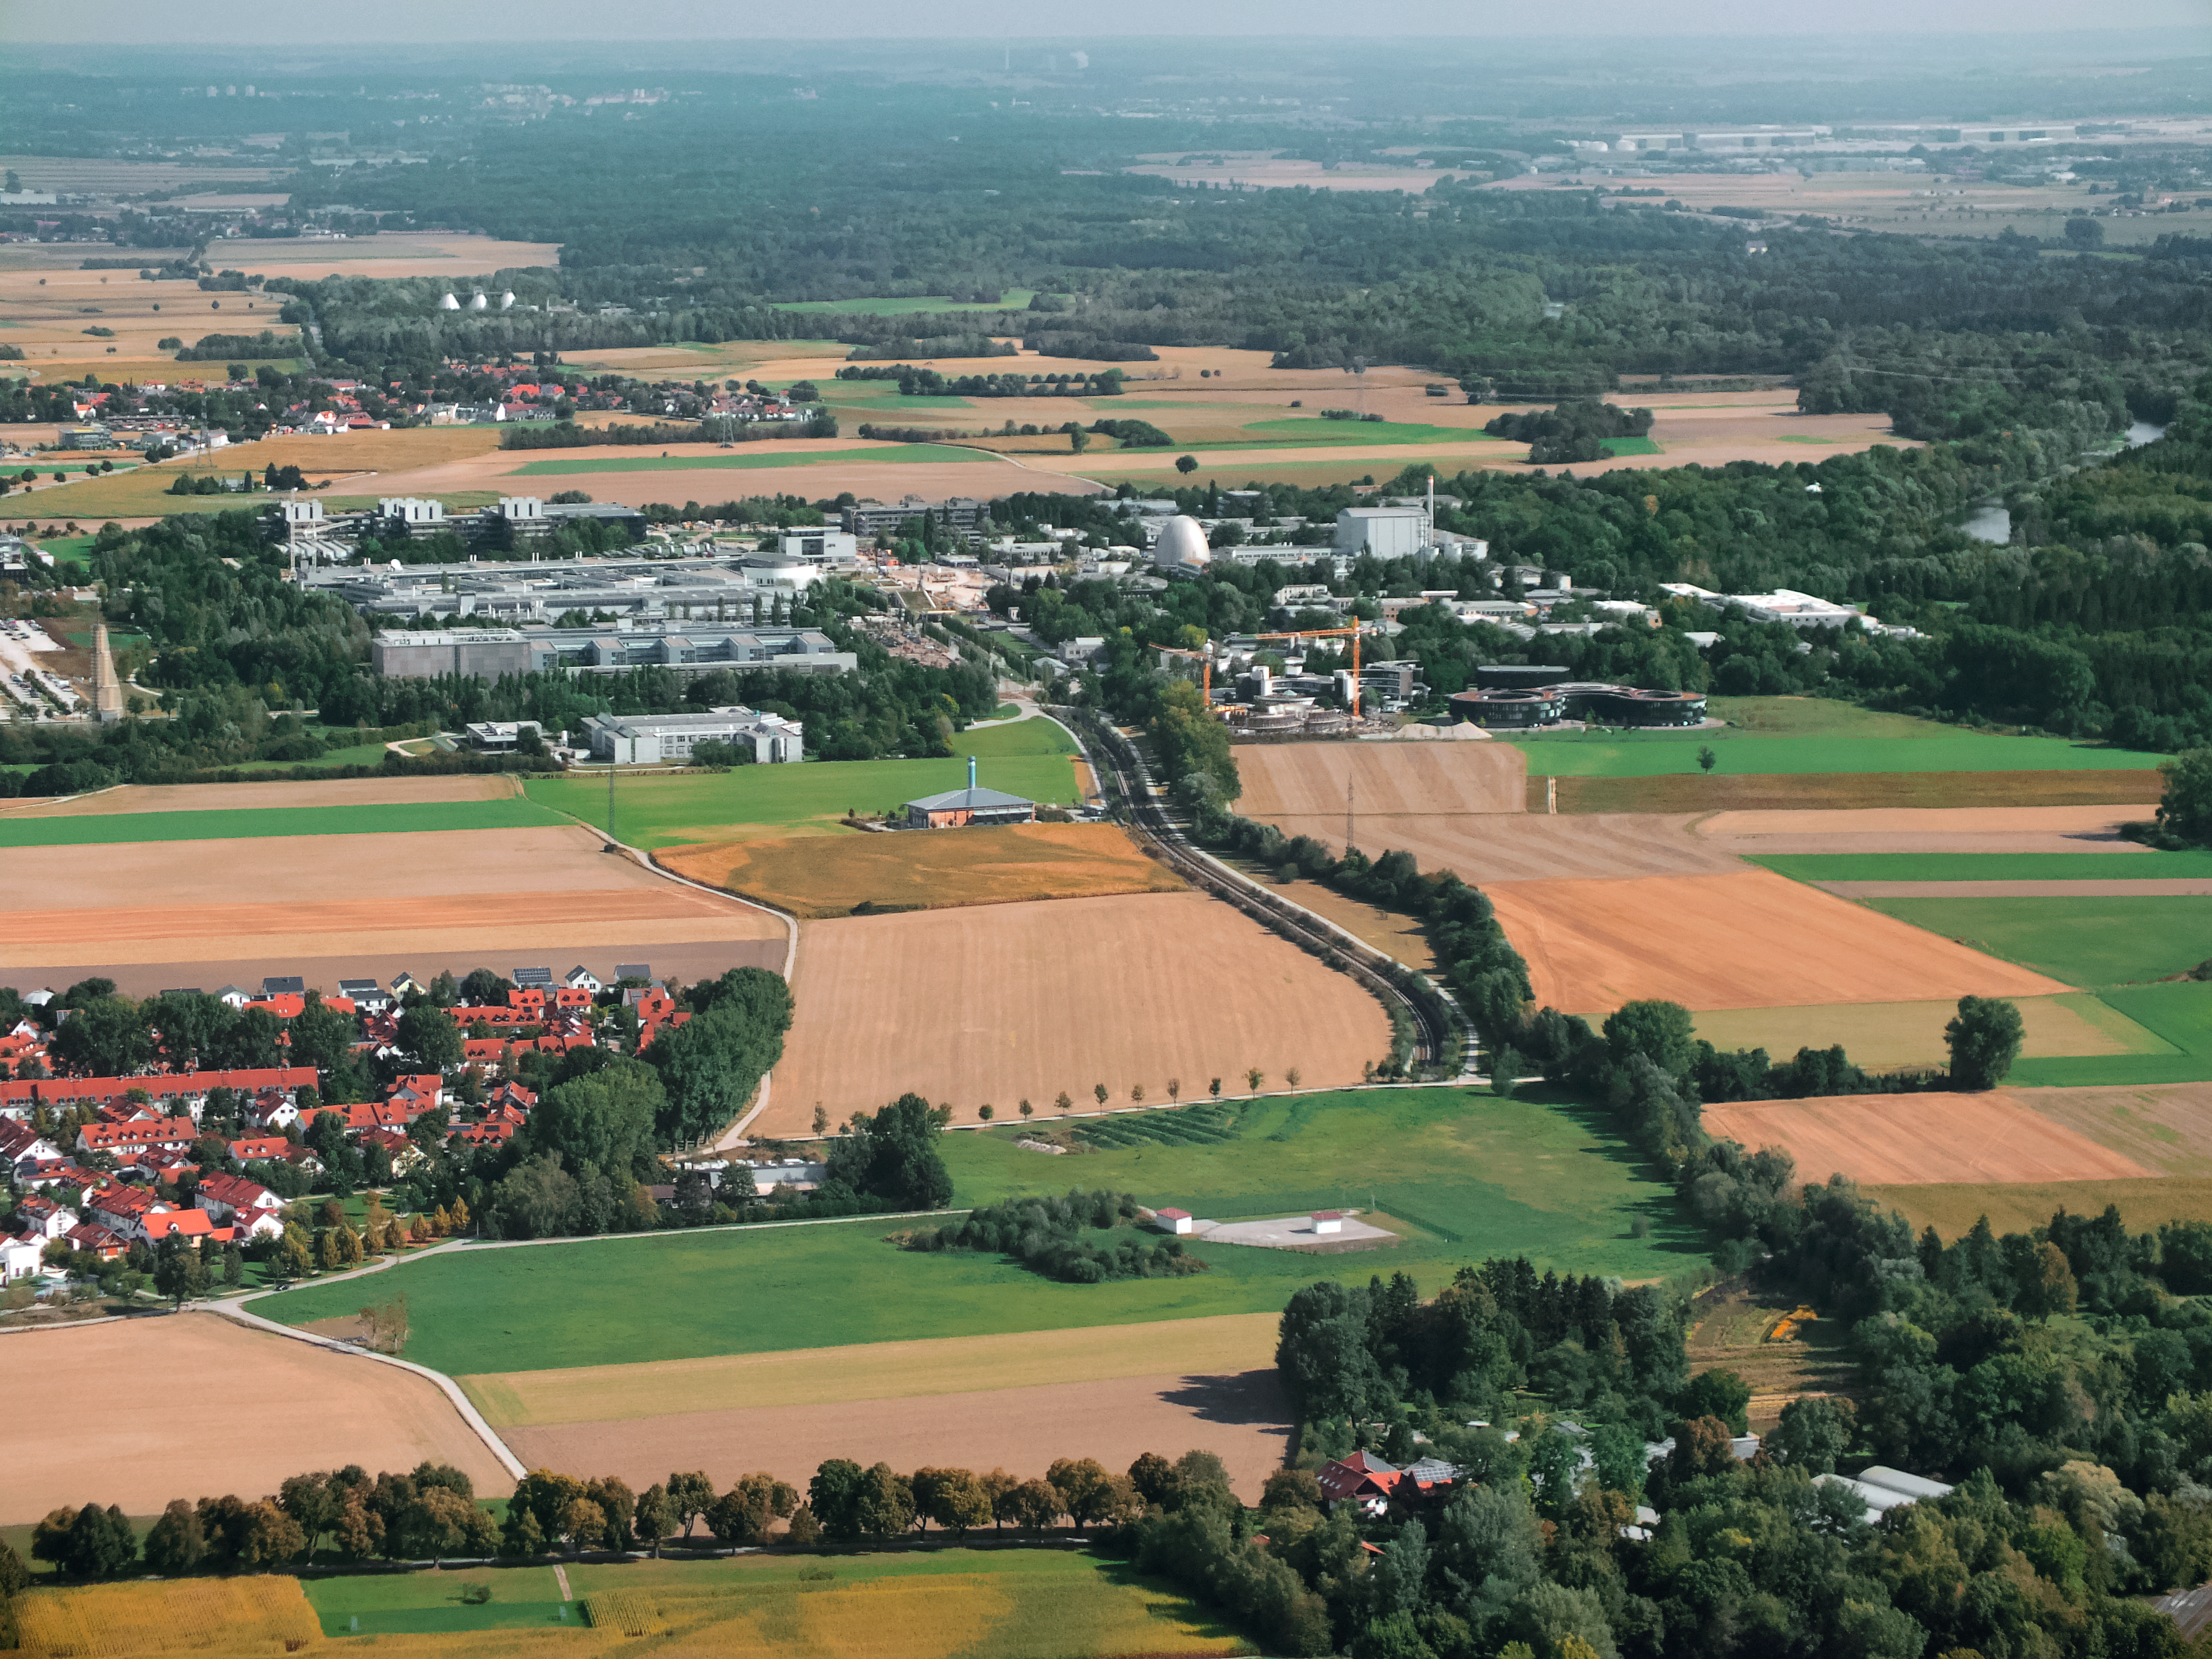

Aerial view of ESO Headquarters

This incredible image from an ultralight plane shows the stunning surroundings of the ESO Headquarters and the ESO Supernova Planetarium & Visitor Centre — the site of which is signaled by two bright yellow cranes.

The ESO Headquarters and ESO Supernova are located in Garching bei München, along with the Garching campus of the Technical University of Munich, Leibniz Rechenzentrum and the Max Planck Institute for Particle Physics — all of which can be seen in this image.

The river Isar is also visible, seen snaking through the lush Bavarian countryside in the upper right corner.

Credit: ESO/E. Graf